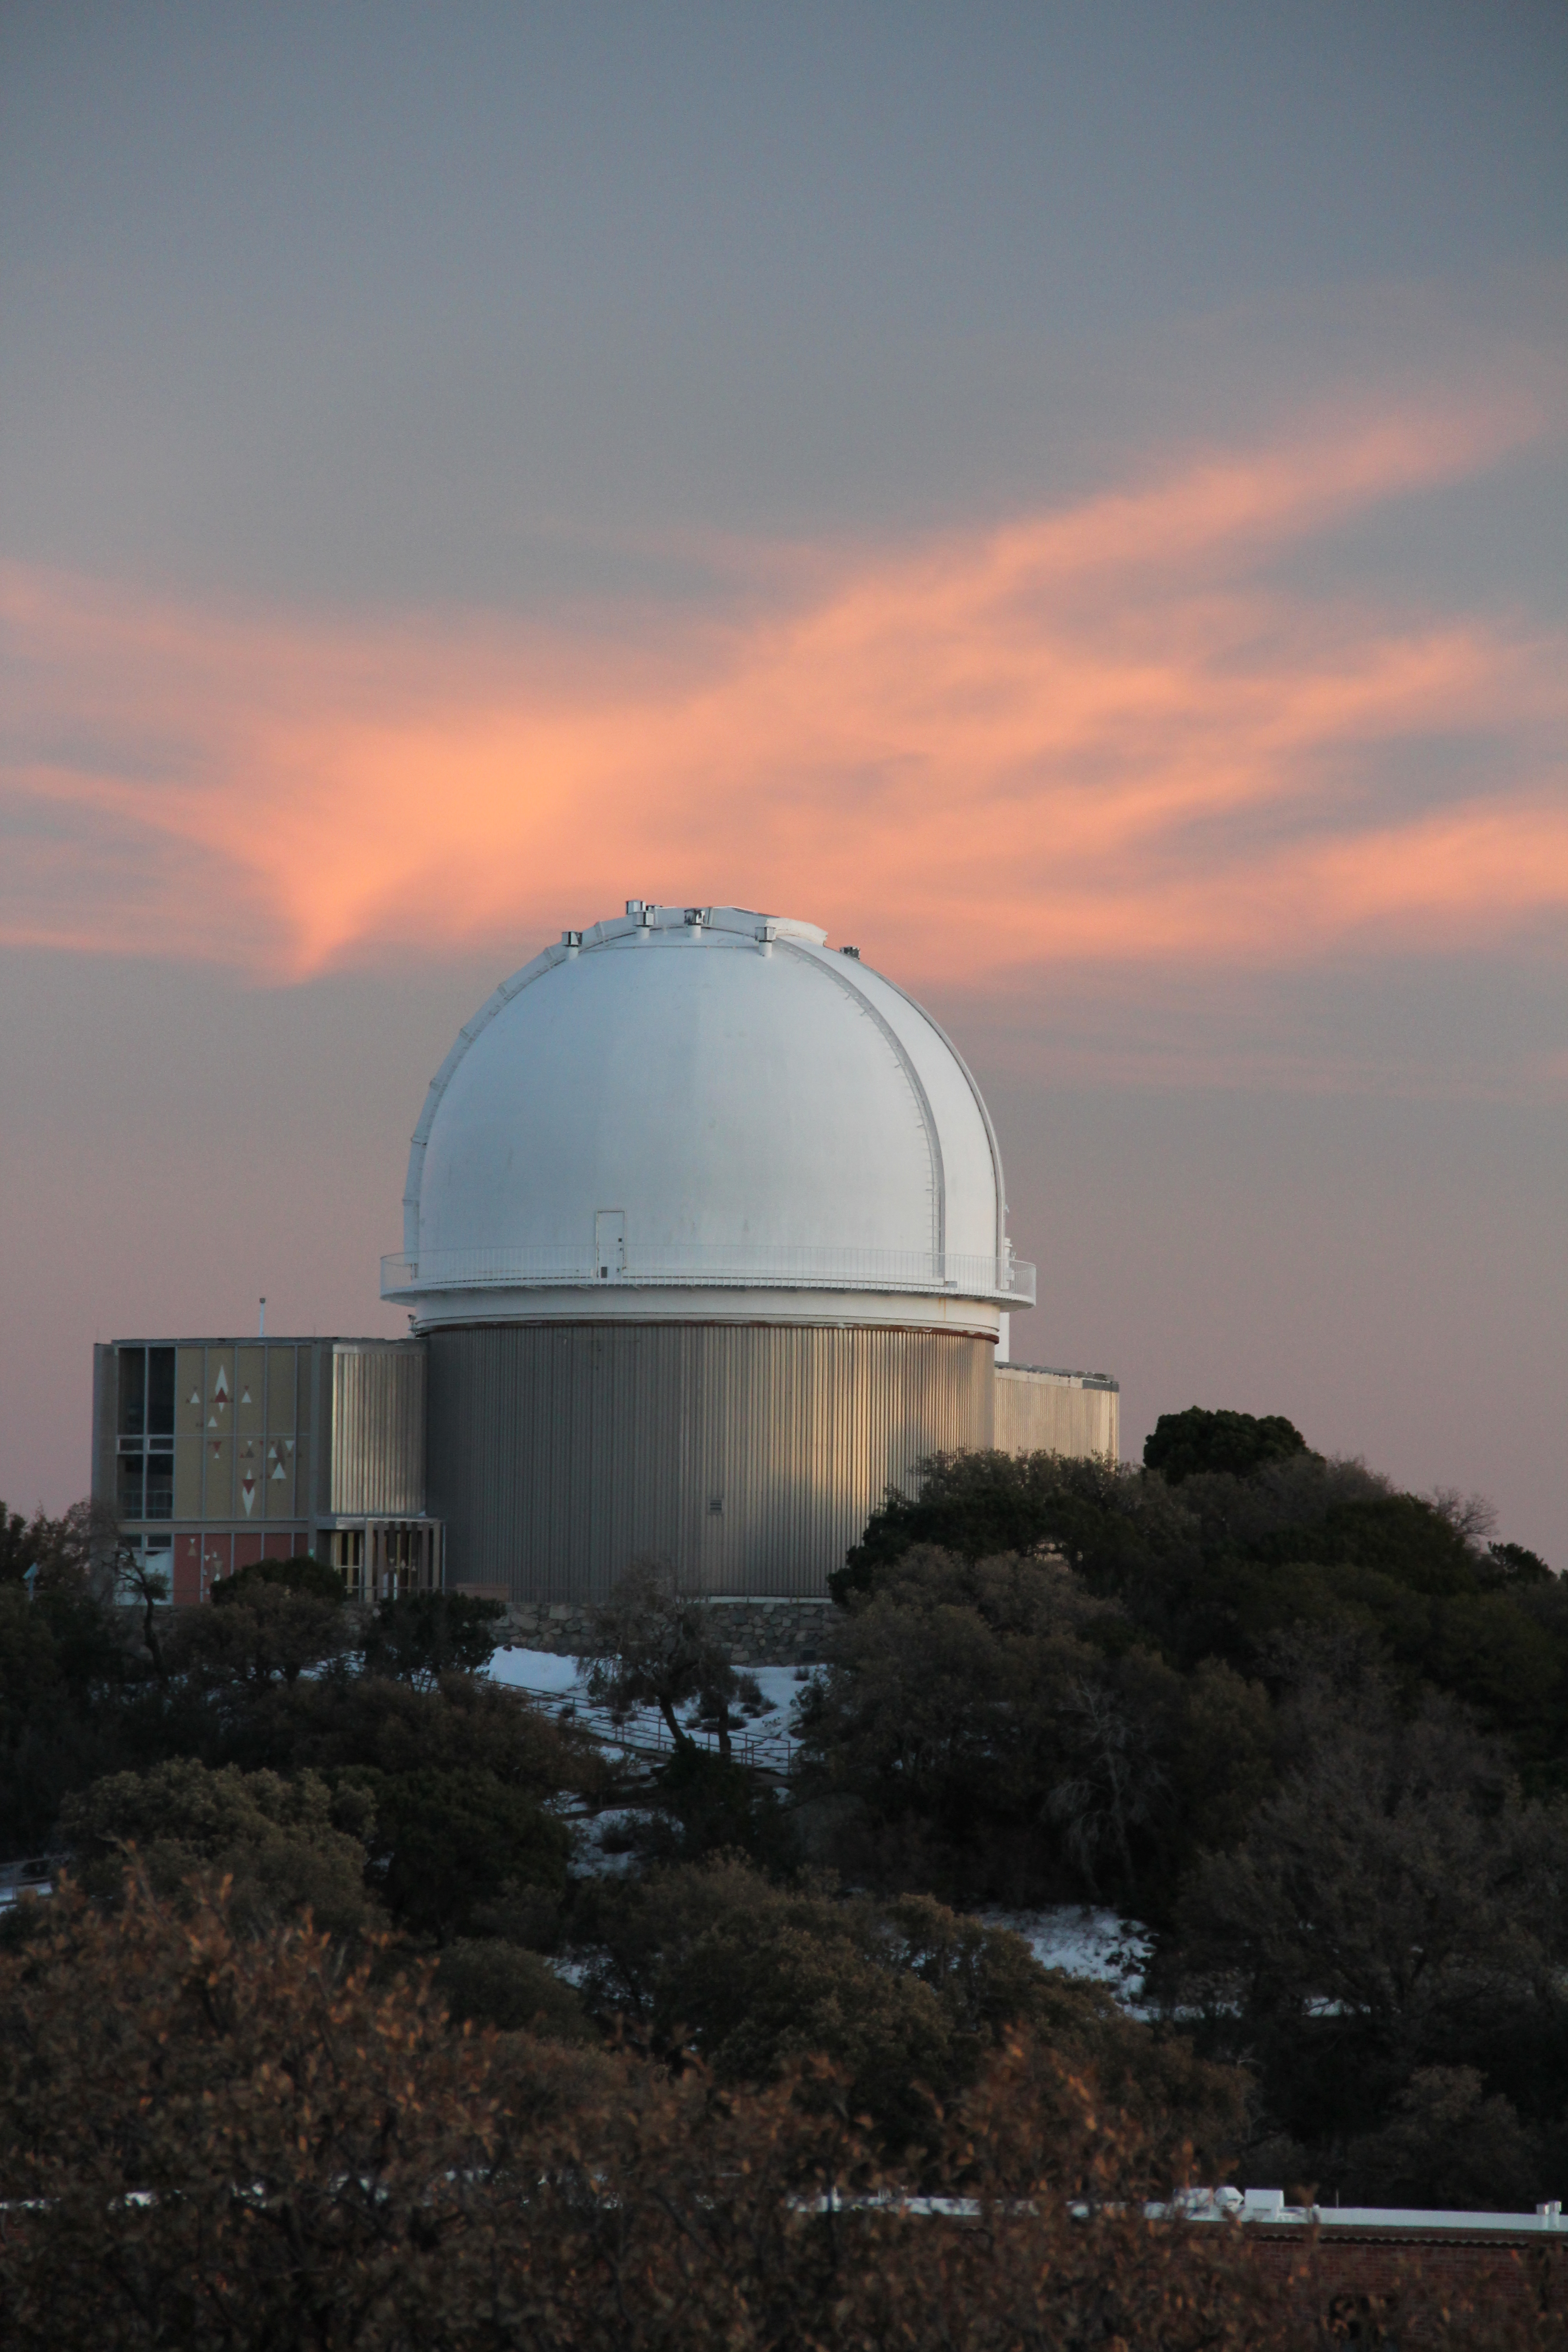

KPNO 2.1-meter Telescope sunset view

Sunset view of the KPNO 2.1-meter Telescope at Kitt Peak National Observatory, AZ.

Credit: KPNO/NOIRLab/NSF/AURA/P. Marenfeld